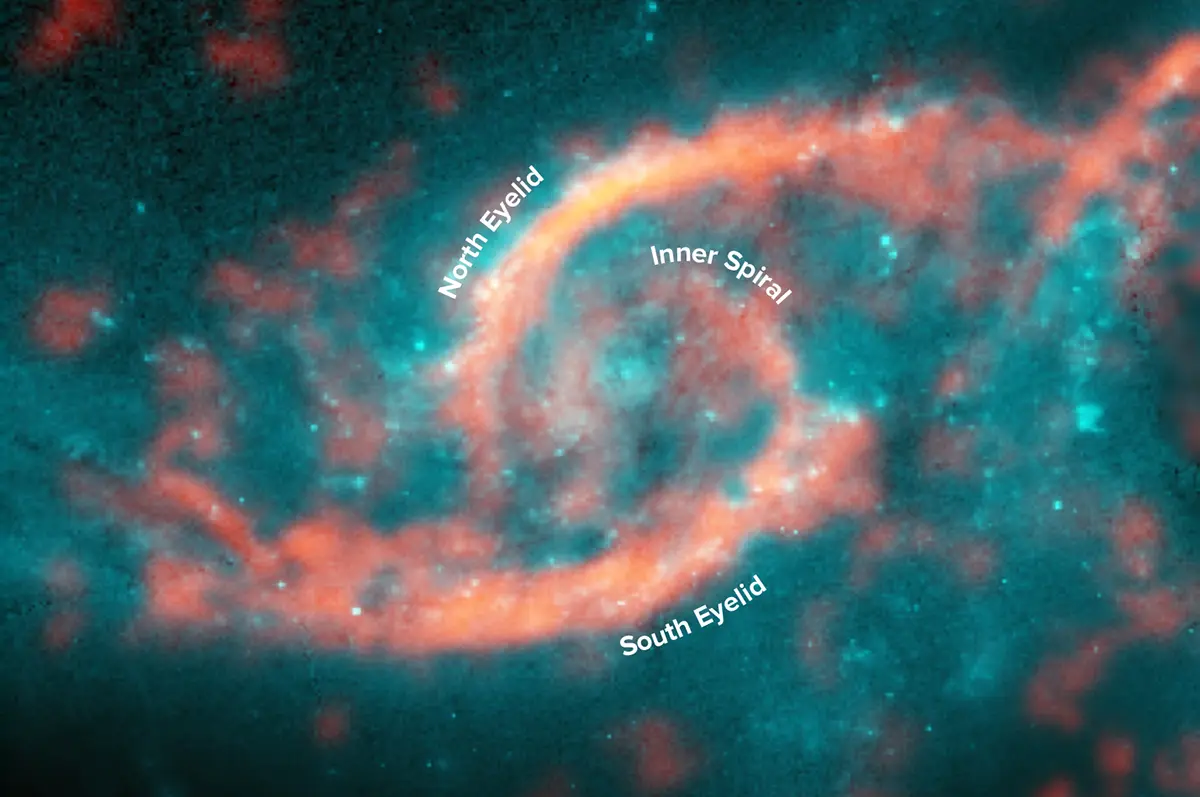

Dazzling eyelid-like features bursting with stars in galaxy

Annotated image showing dazzling eyelid-like features bursting with stars in galaxy IC 2163 formed from a tsunami of stars triggered by a glancing collision with galaxy NGC 2207 (a potion of its spiral arm is shown on right side of image). ALMA image of carbon monoxide (orange), which revealed motion of the gas in these features, is shown on top of Hubble image (blue) of the galaxy.

Credit: M. Kaufman; B. Saxton (NRAO/AUI/NSF); ALMA (ESO/NAOJ/NRAO); NASA/ESA Hubble Space Telescope